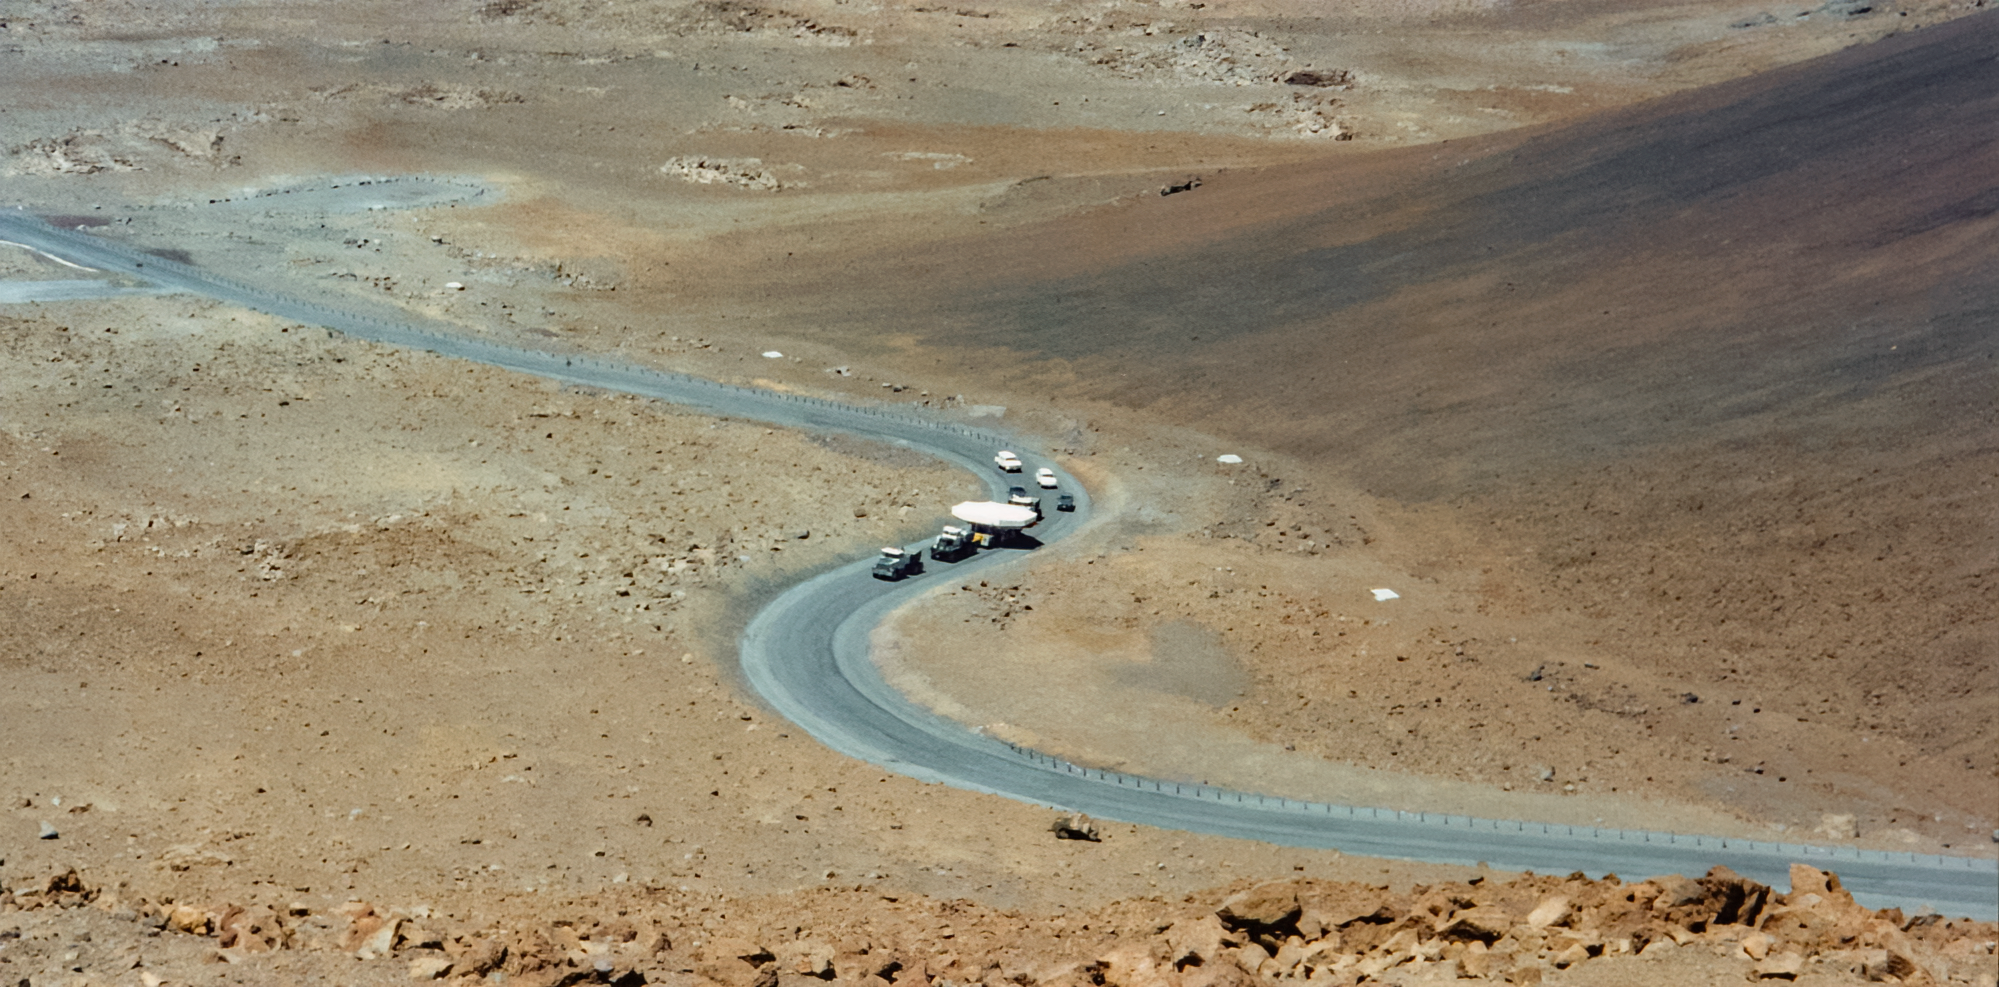

Gemini North Mirror Transportation to Maunakea

The primary mirror for the Gemini North telescope is transported up Maunakea.

Credit: International Gemini Observatory/NOIRLab/NSF/AURA